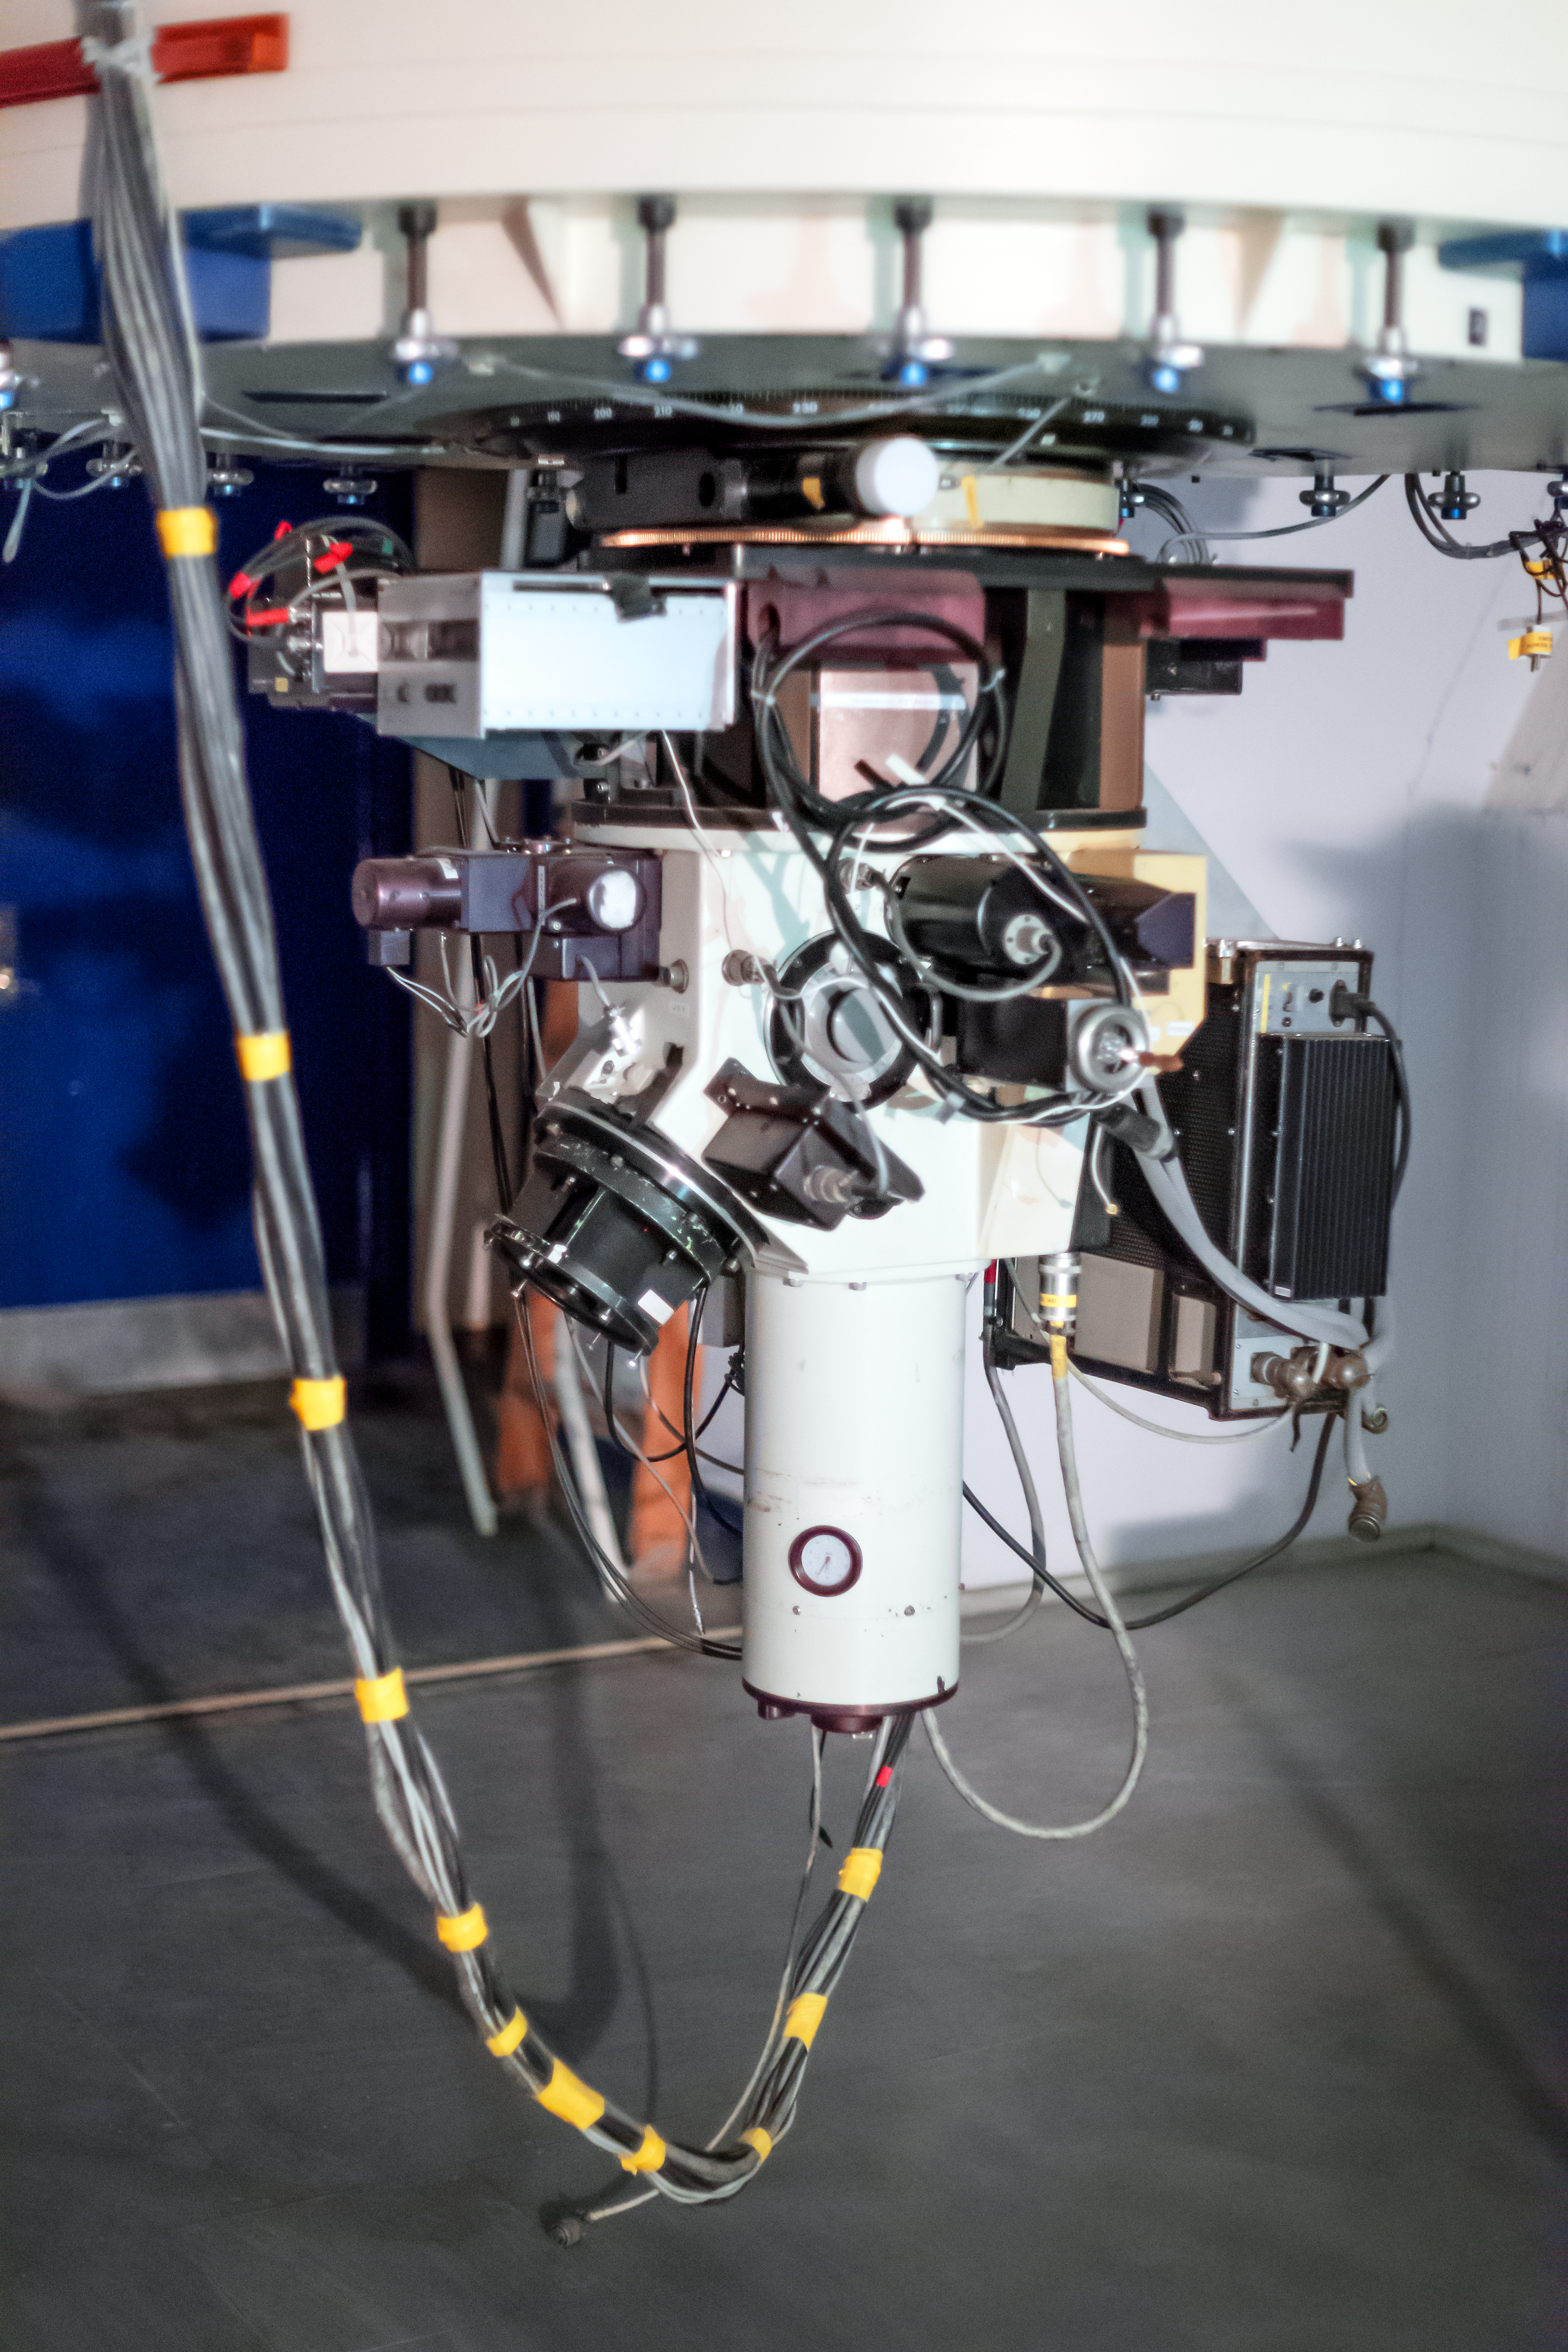

The Boller and Chivens Spectrograph on the ESO 1.52-metre telescope

Manufactured by the American company Boller and Chivens, The Boller and Chivens Spectrograph (B&C Spectrograph) shown here was installed on the ESO 1.52-metre telescope in 1973 and served for almost 30 years with great results.

Credit: ESO